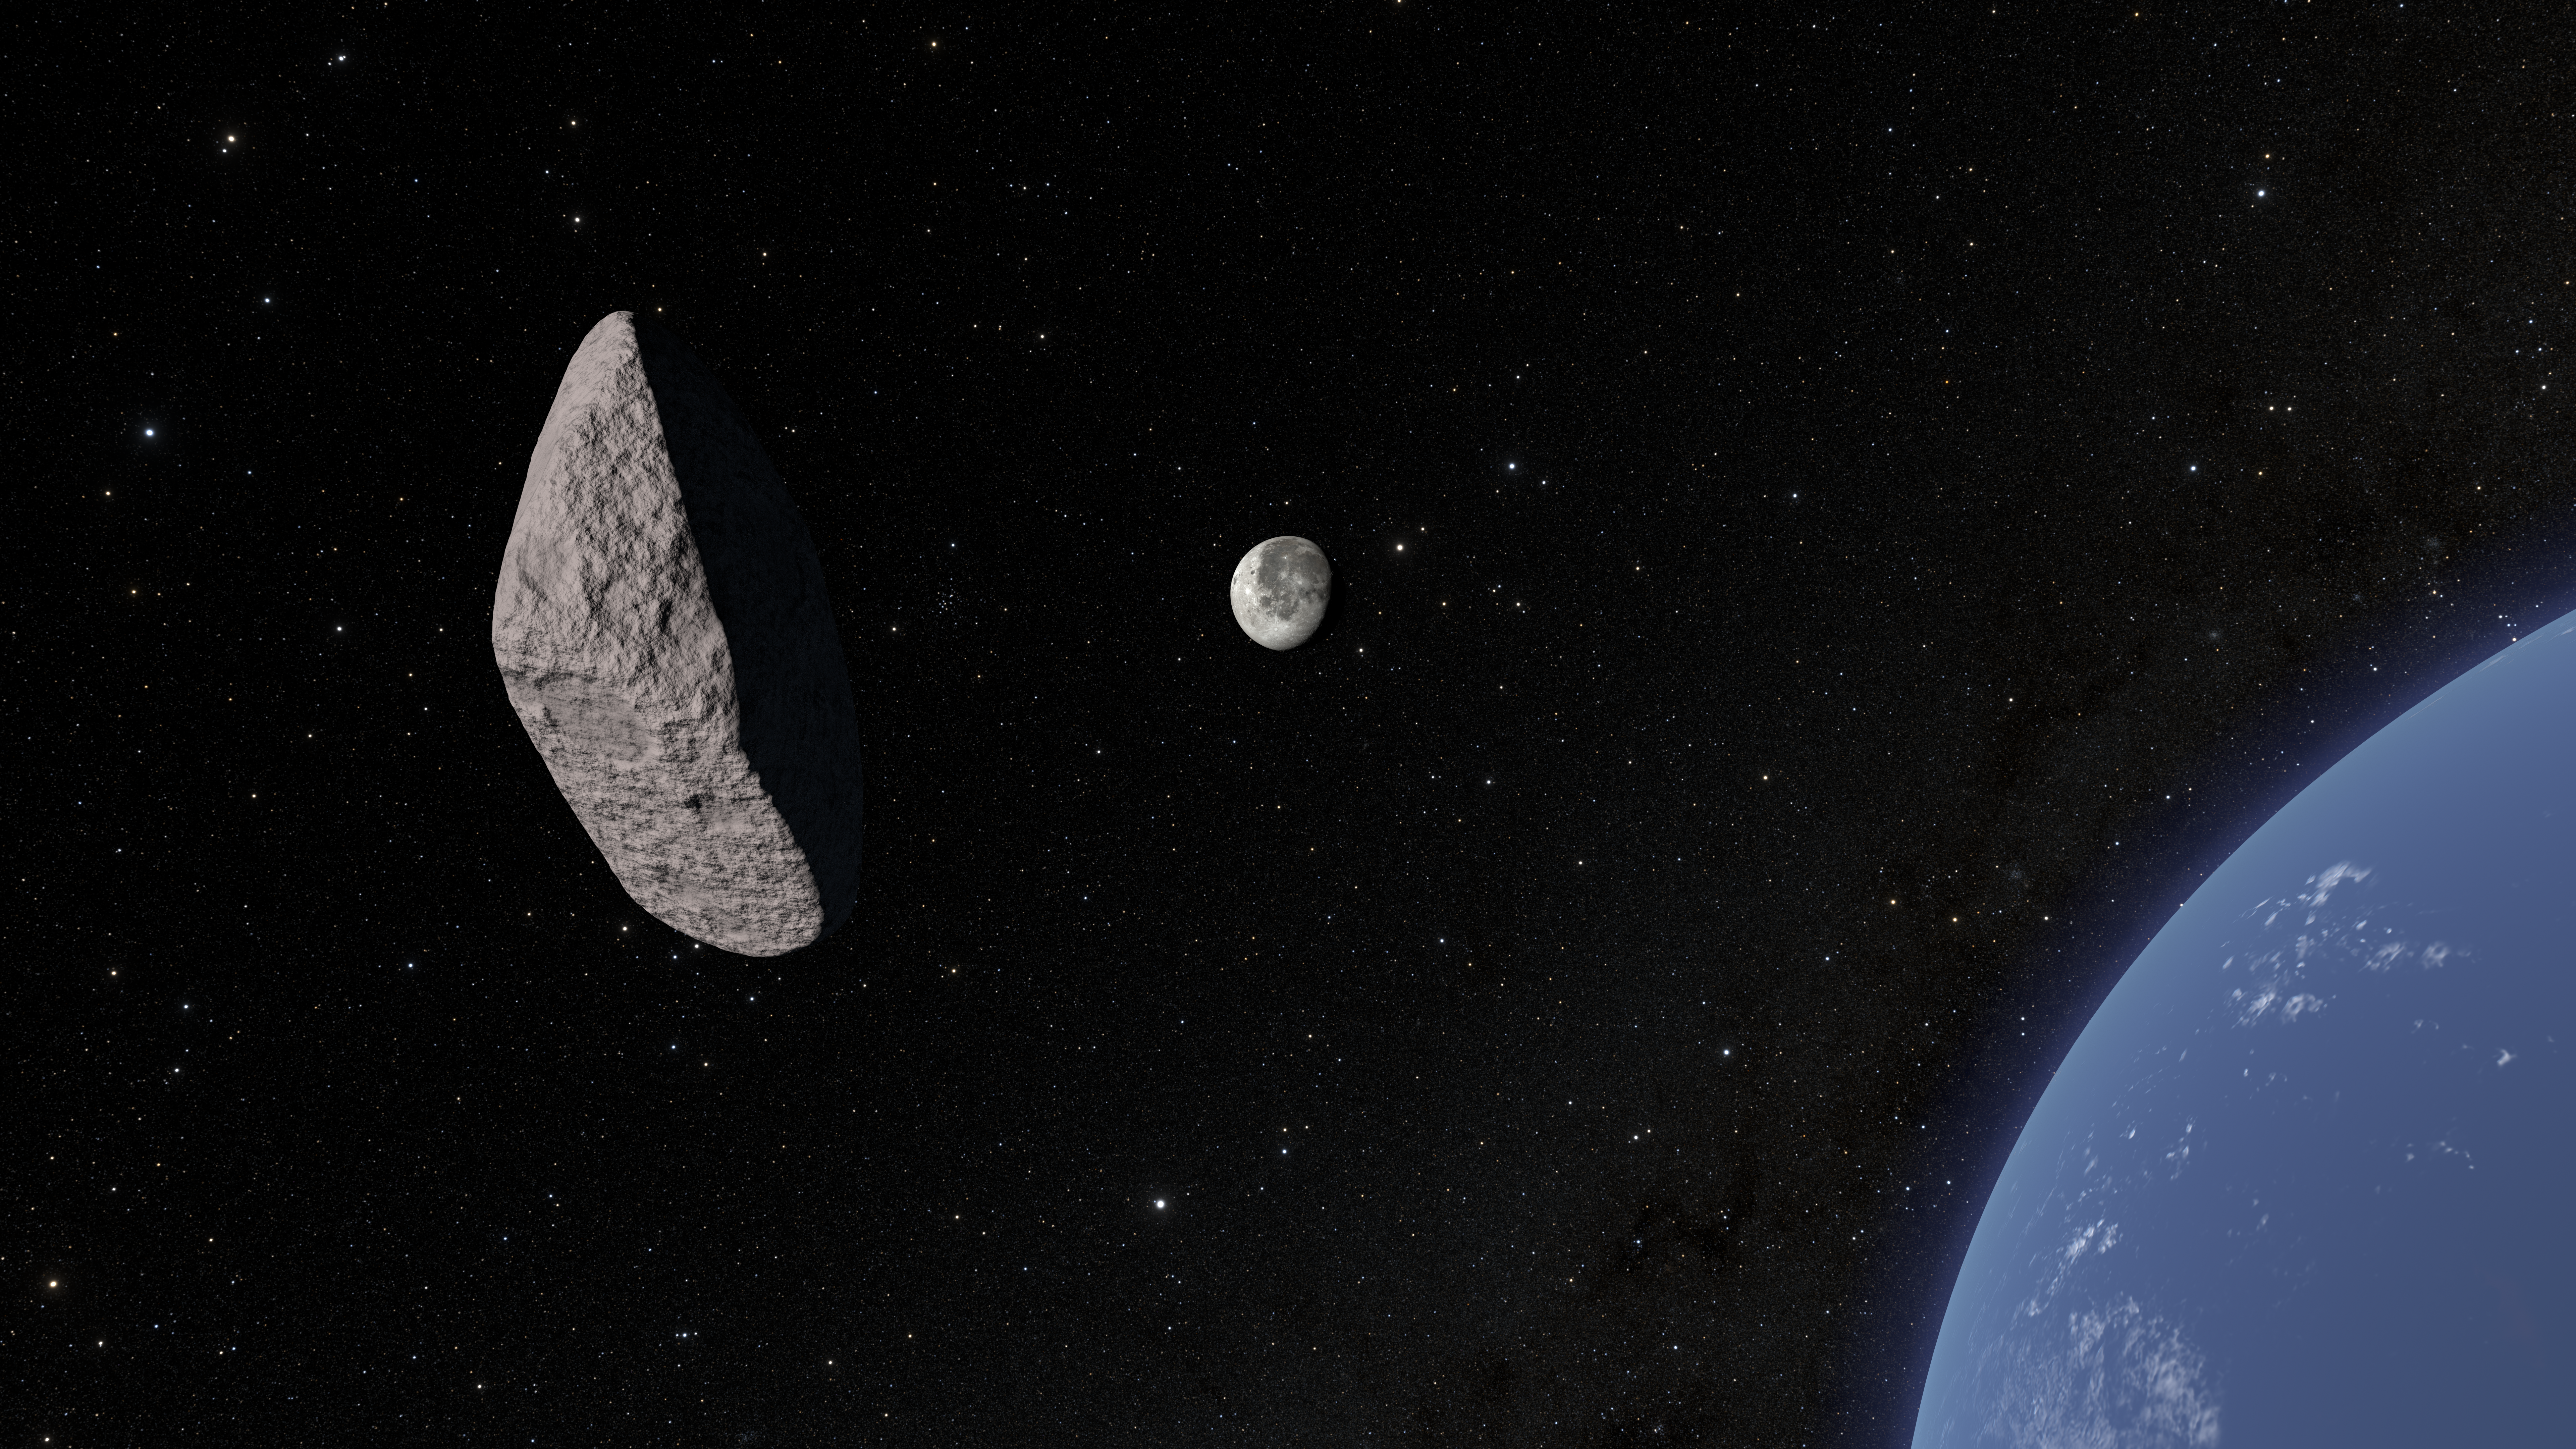

Asteroid 2024 YR4 Flyby Still

This is a still from an animation showing asteroid 2024 YR4 as it passes by Earth and heads toward its potential impact with the Moon. This 3D shape of the asteroid was determined from data obtained on 7 February 2025 with the Gemini South telescope in Chile, one half of the International Gemini Observatory, partly funded by the U.S. National Science Foundation and operated by NSF NOIRLab. Using the Gemini Multi-Object Spectrograph (GMOS), a team of astronomers took images of the asteroid through four different filters. The observations allowed the team to determine its composition, orbital characteristics and 3D shape.

Credit: NOIRLab/NSF/AURA/R. Proctor